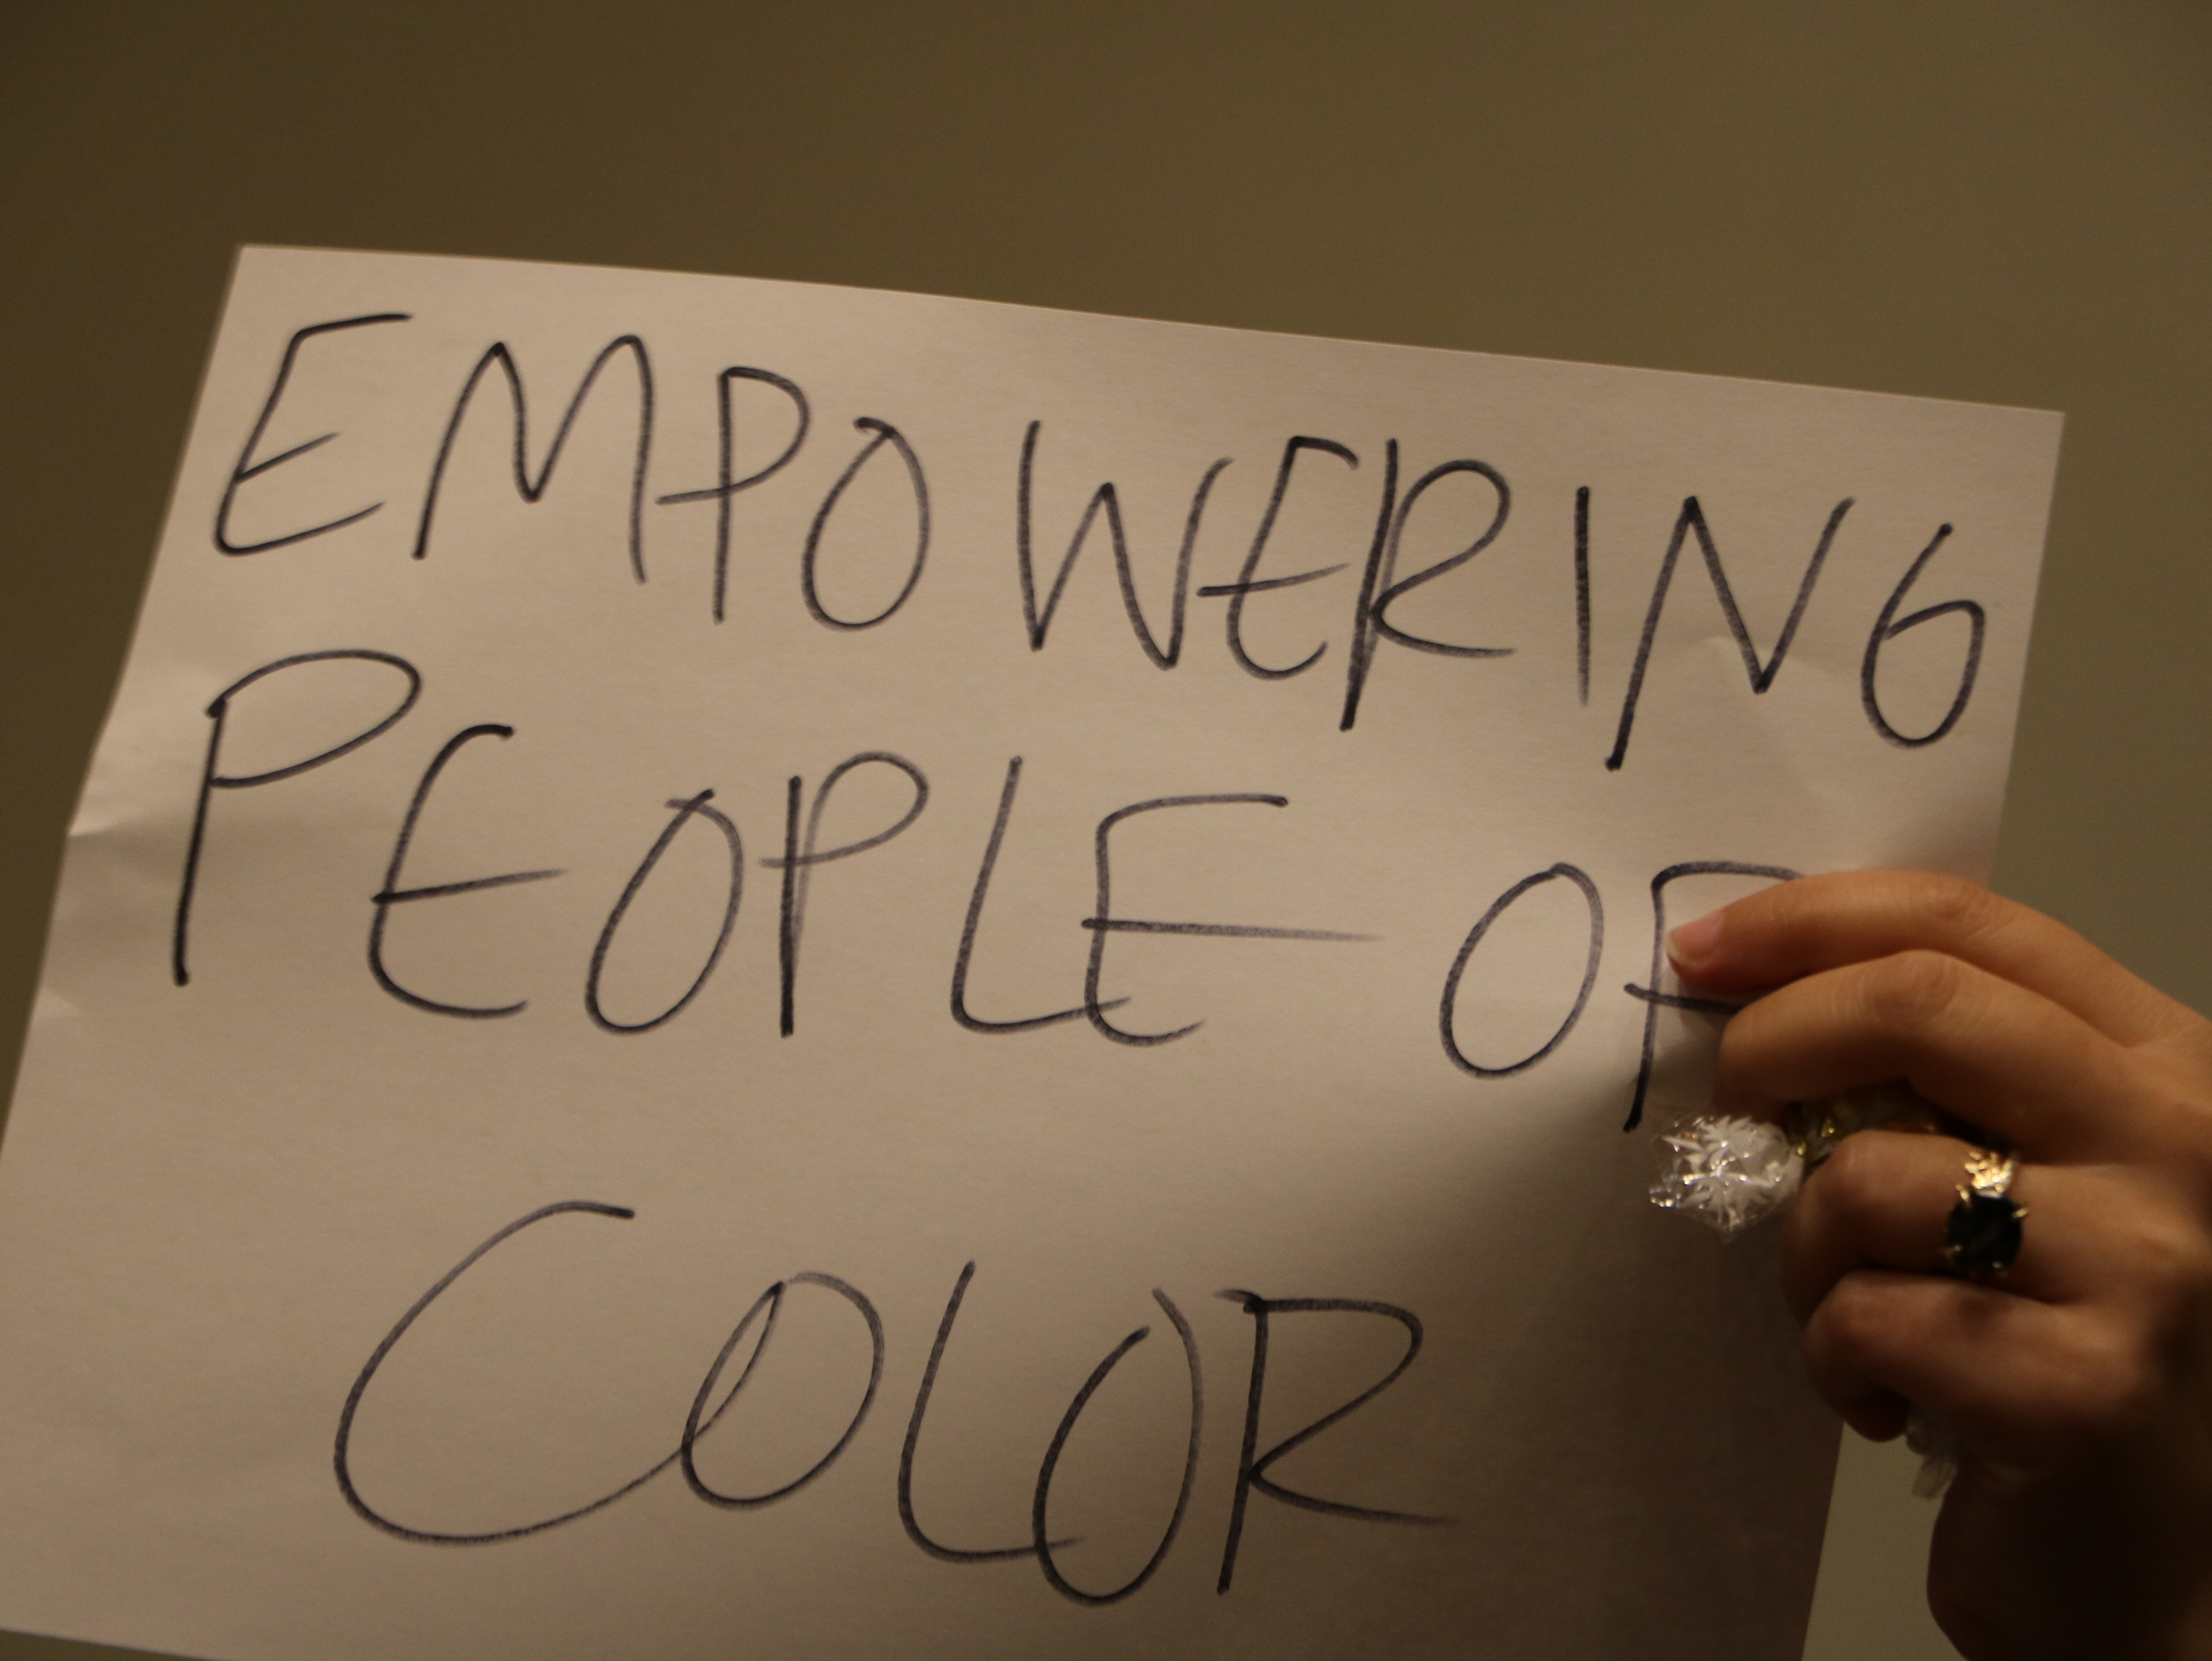

Lunchtime Wander & Chat

Credit: NRAO/AUI/NSF